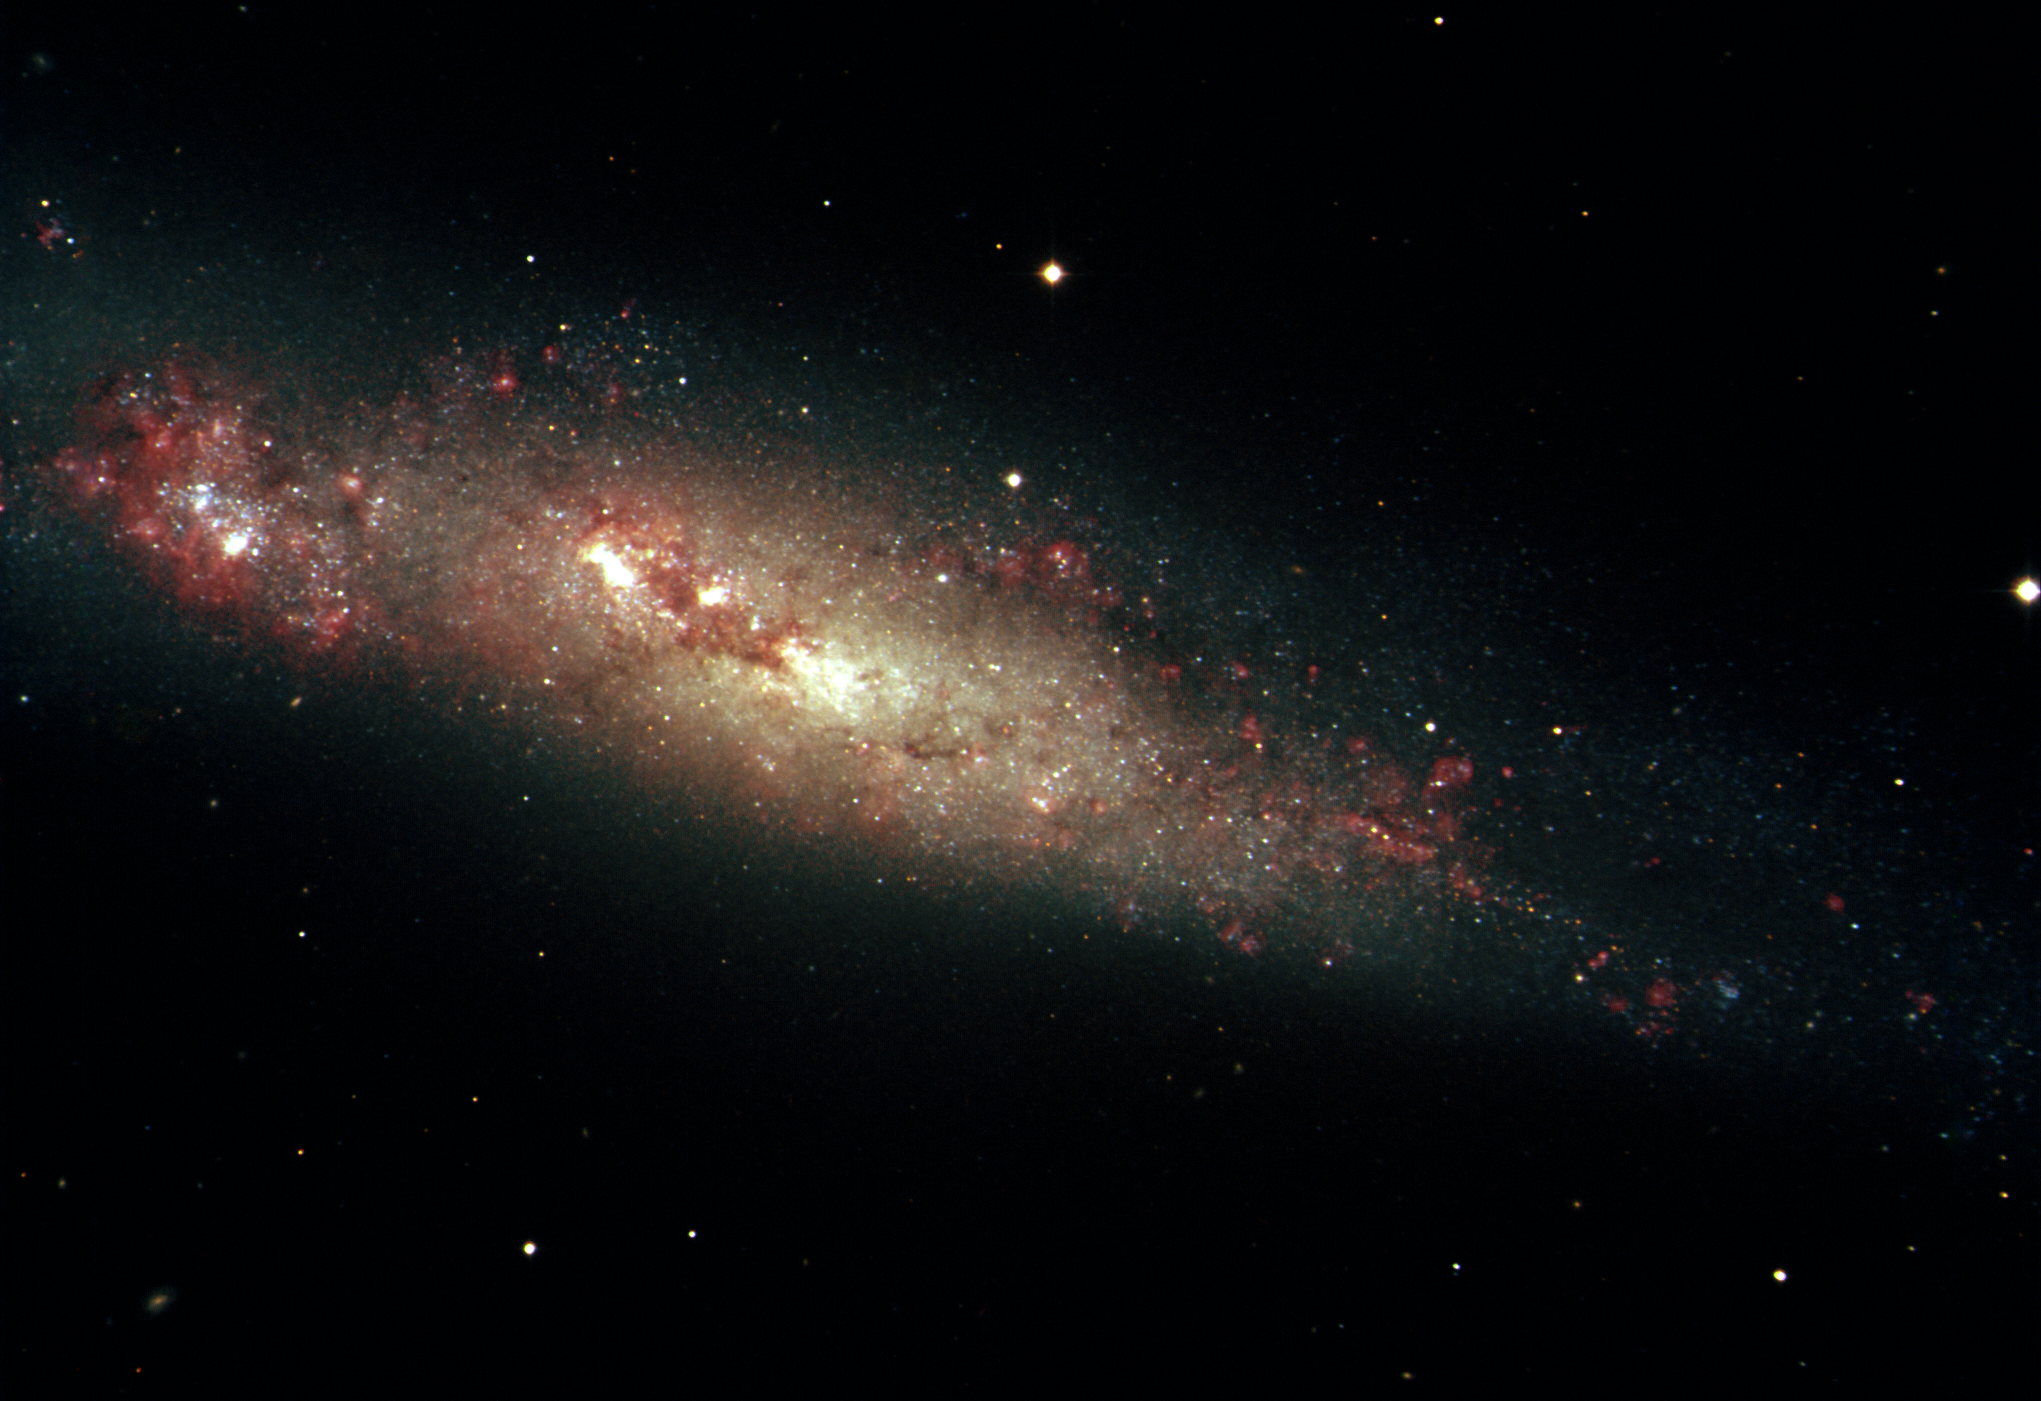

Spiral galaxy NGC 55

This image of the nearby galaxy NGC55 was taken with the National Science Foundation's 0.9-meter telescope at Cerro Tololo Interamerican Observatory in Chile. NGC55 is at a distance of about five million light-years and resides in a gathering of galaxies known as the Sculptor Group. The red nebulosities are regions of active star formation in the galaxy.

Credit: T.A.Rector/NOIRLab/NSF/AURA/